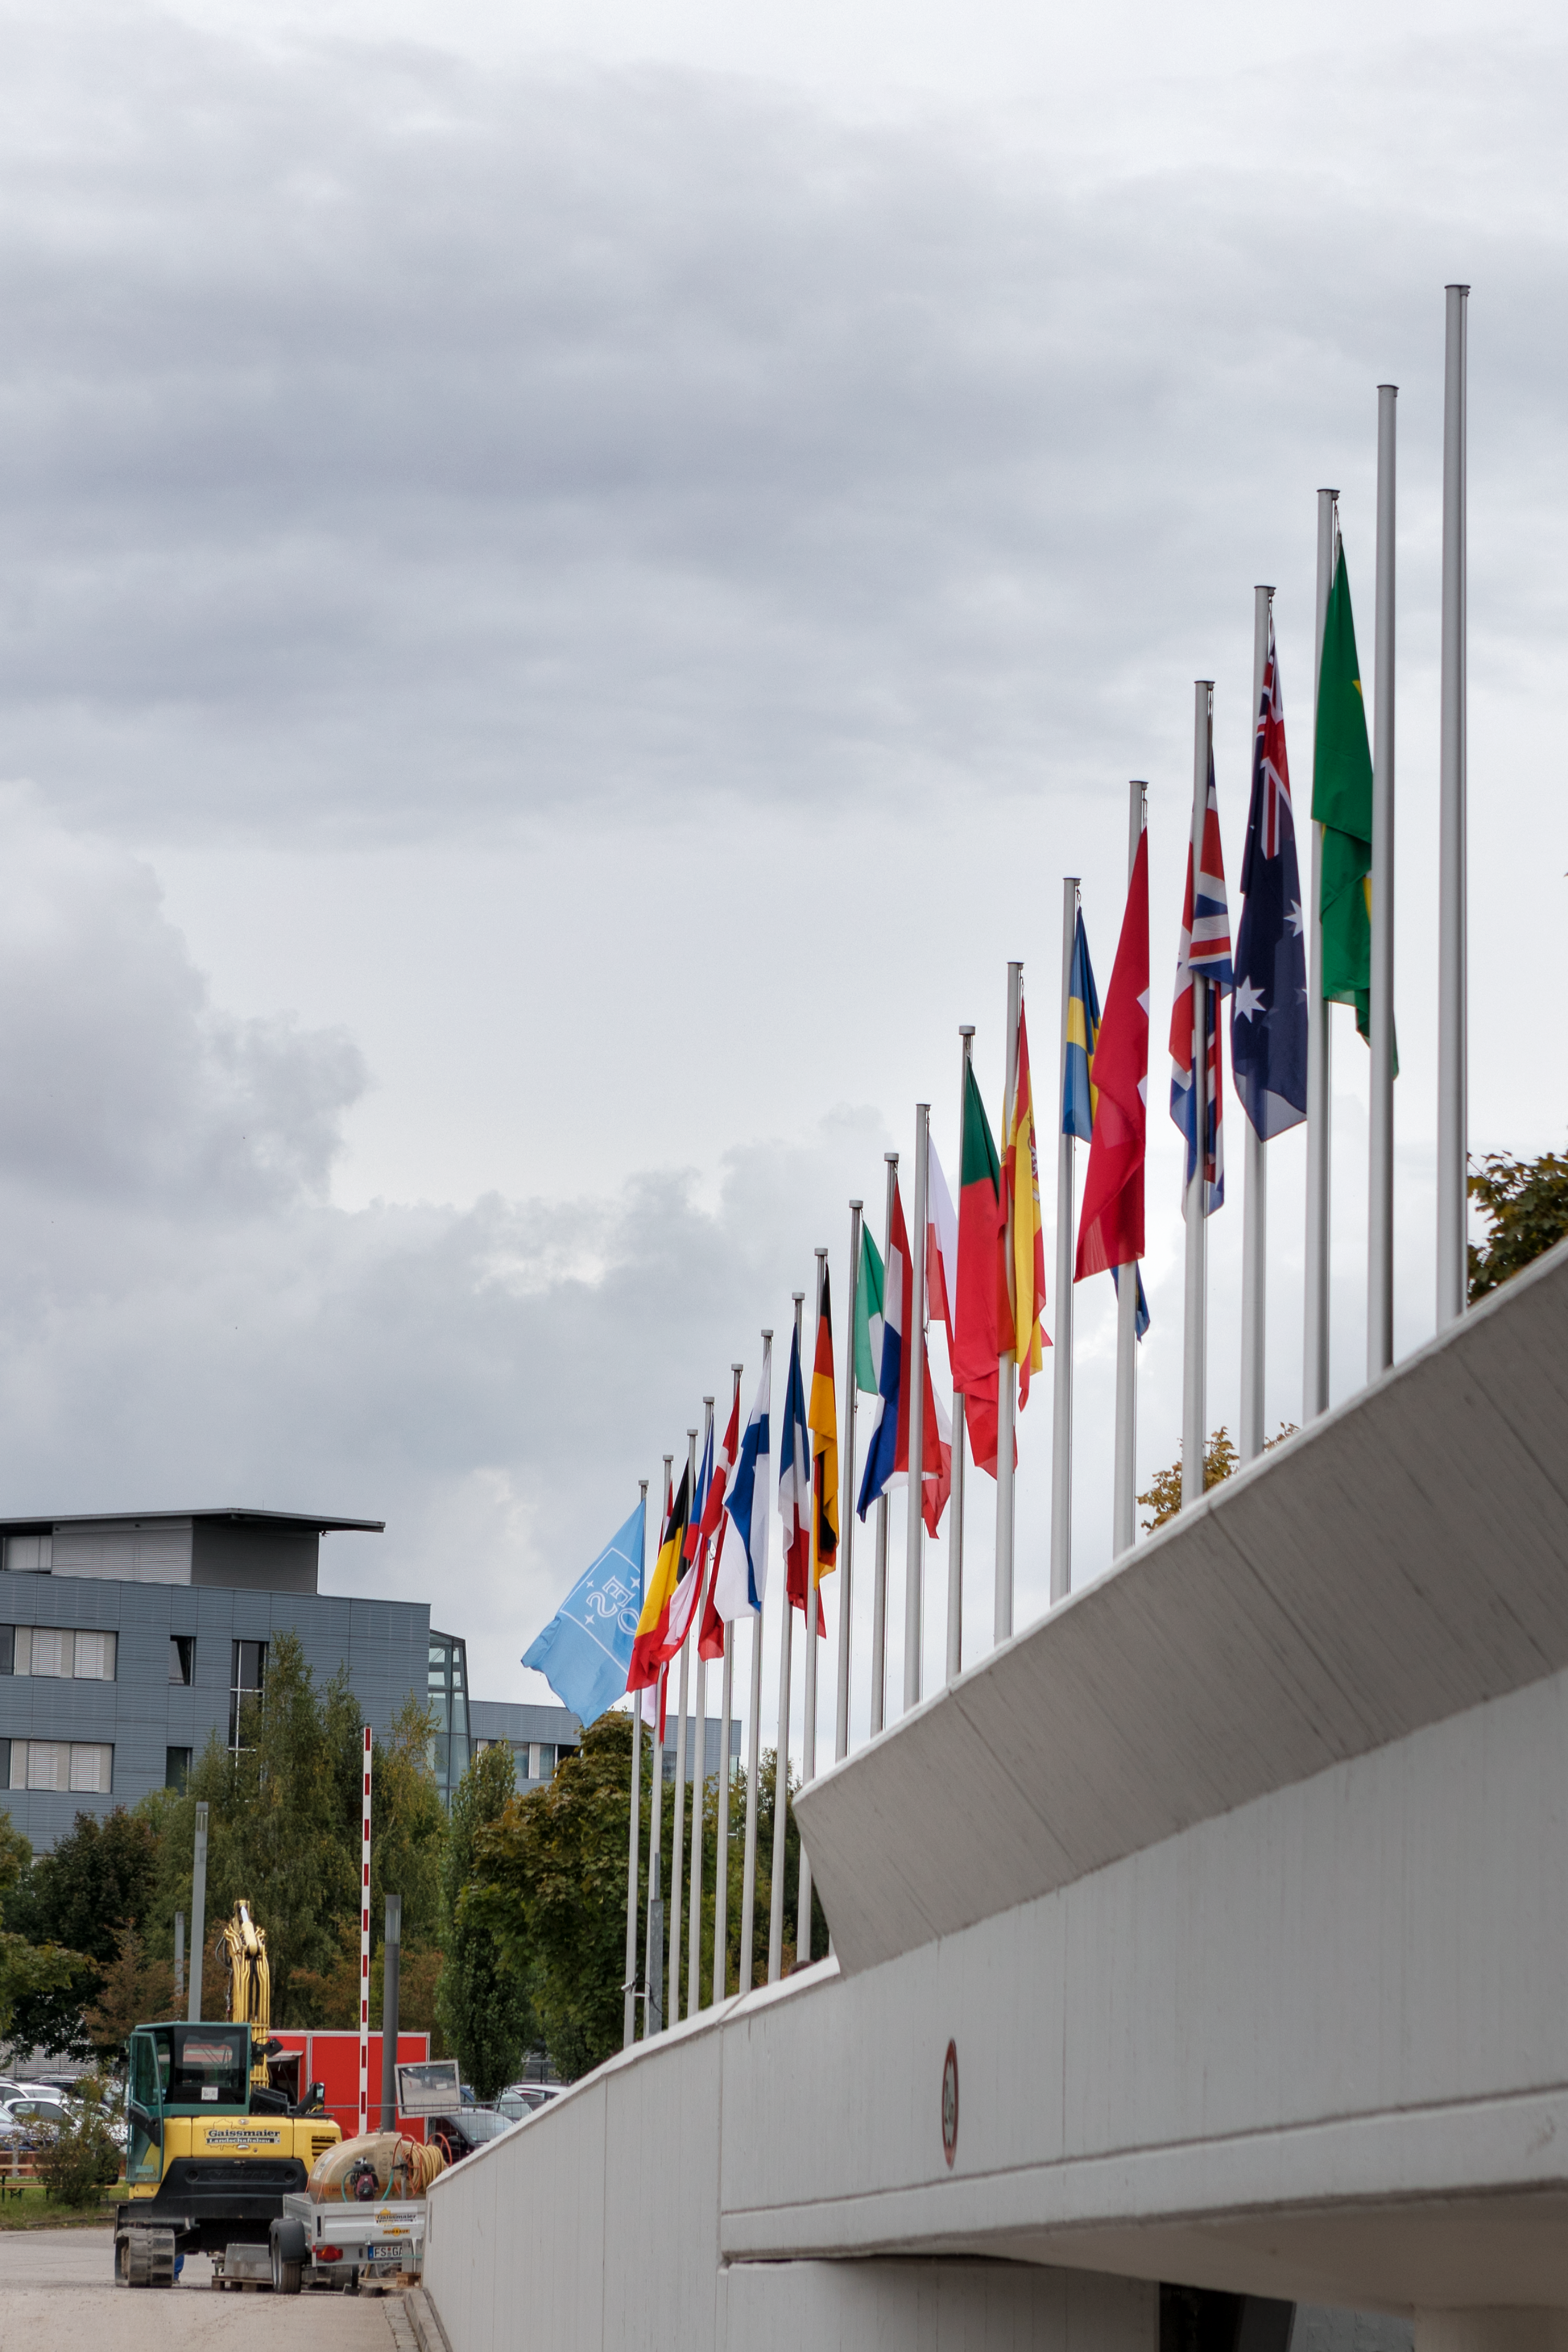

Member States flags

The ramp leading up to the main entrance of ESO Headquarters is lined with the flags of its Member States. ESO is supported by 16 countries: Austria, Belgium, Brazil, Czechia, Denmark, France, Finland, Germany, Italy, the Netherlands, Poland, Portugal, Spain, Sweden, Switzerland and the United Kingdom, along with the host state of Chile and by Australia as a strategic partner.

Credit: ESO